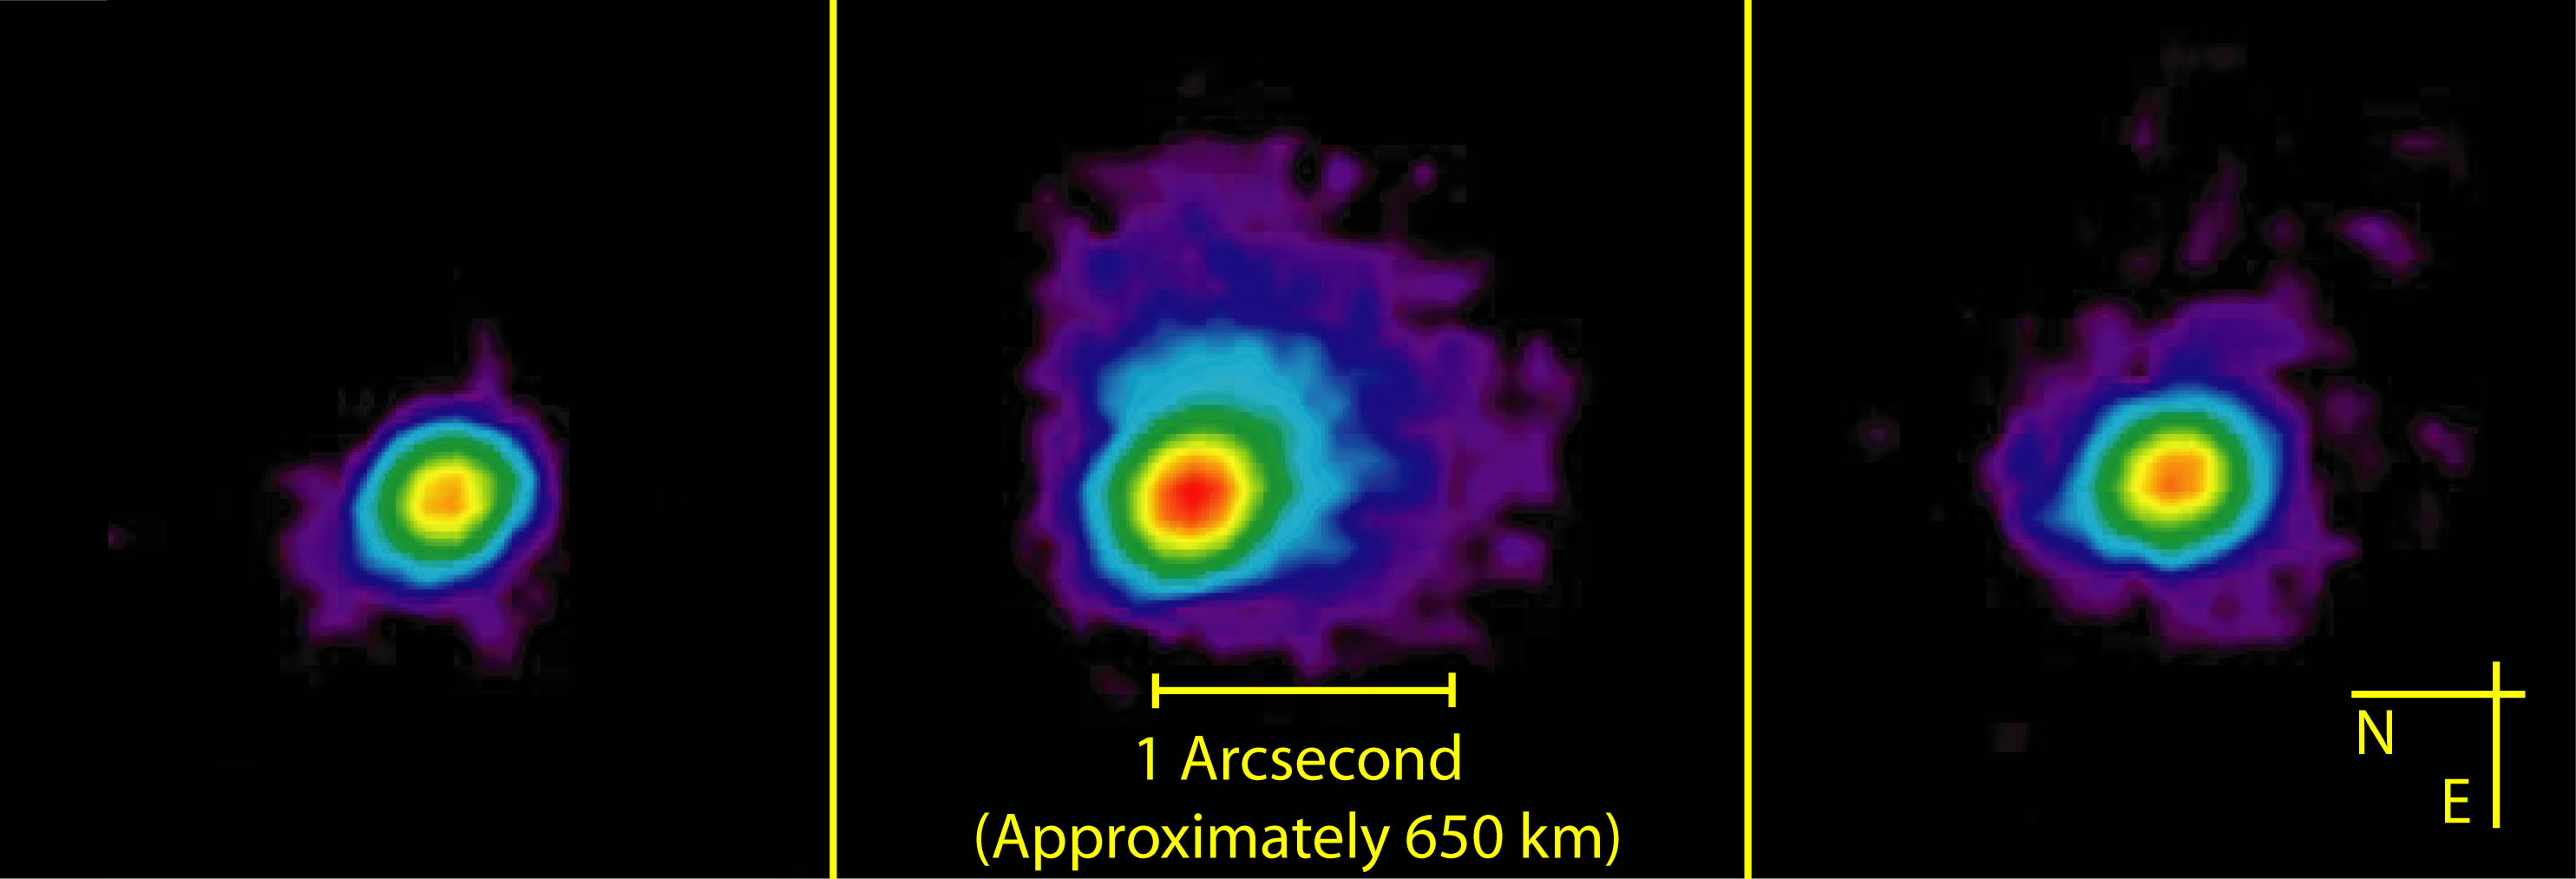

Mid-infrared false-color images of 9P/Temple

Gemini North Michelle mid-infrared (11.6 micron) false-color images of 9P/Temple 10 minutes before impact (left), 3 hours after (center) and 24 hours after impact (right). Scale and orientation are the same for all images.

Credit: International Gemini Observatory/NOIRLab/NSF/AURA